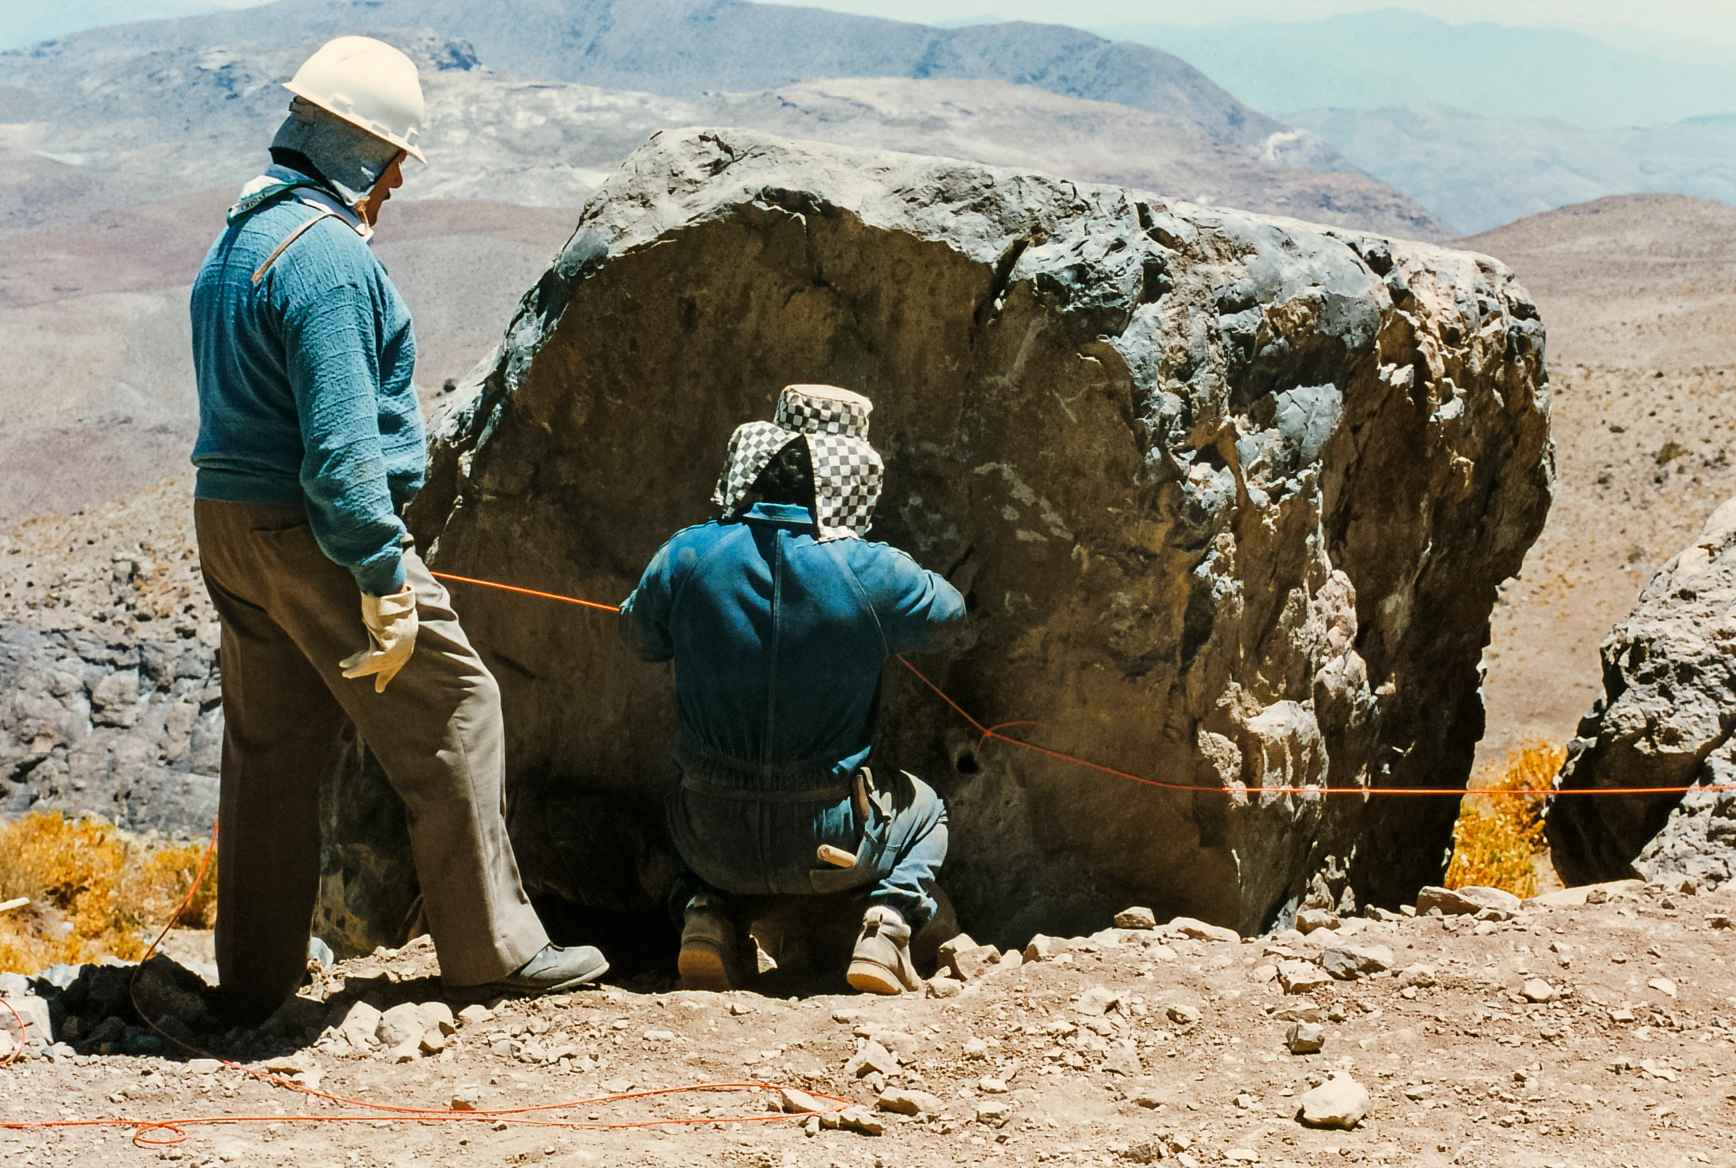

Cerro Pachón Dorm Construction

Construction of the AURA 20-unit Dormitory on Cerro Pachón.

Credit: International Gemini Observatory/NOIRLab/NSF/AURA